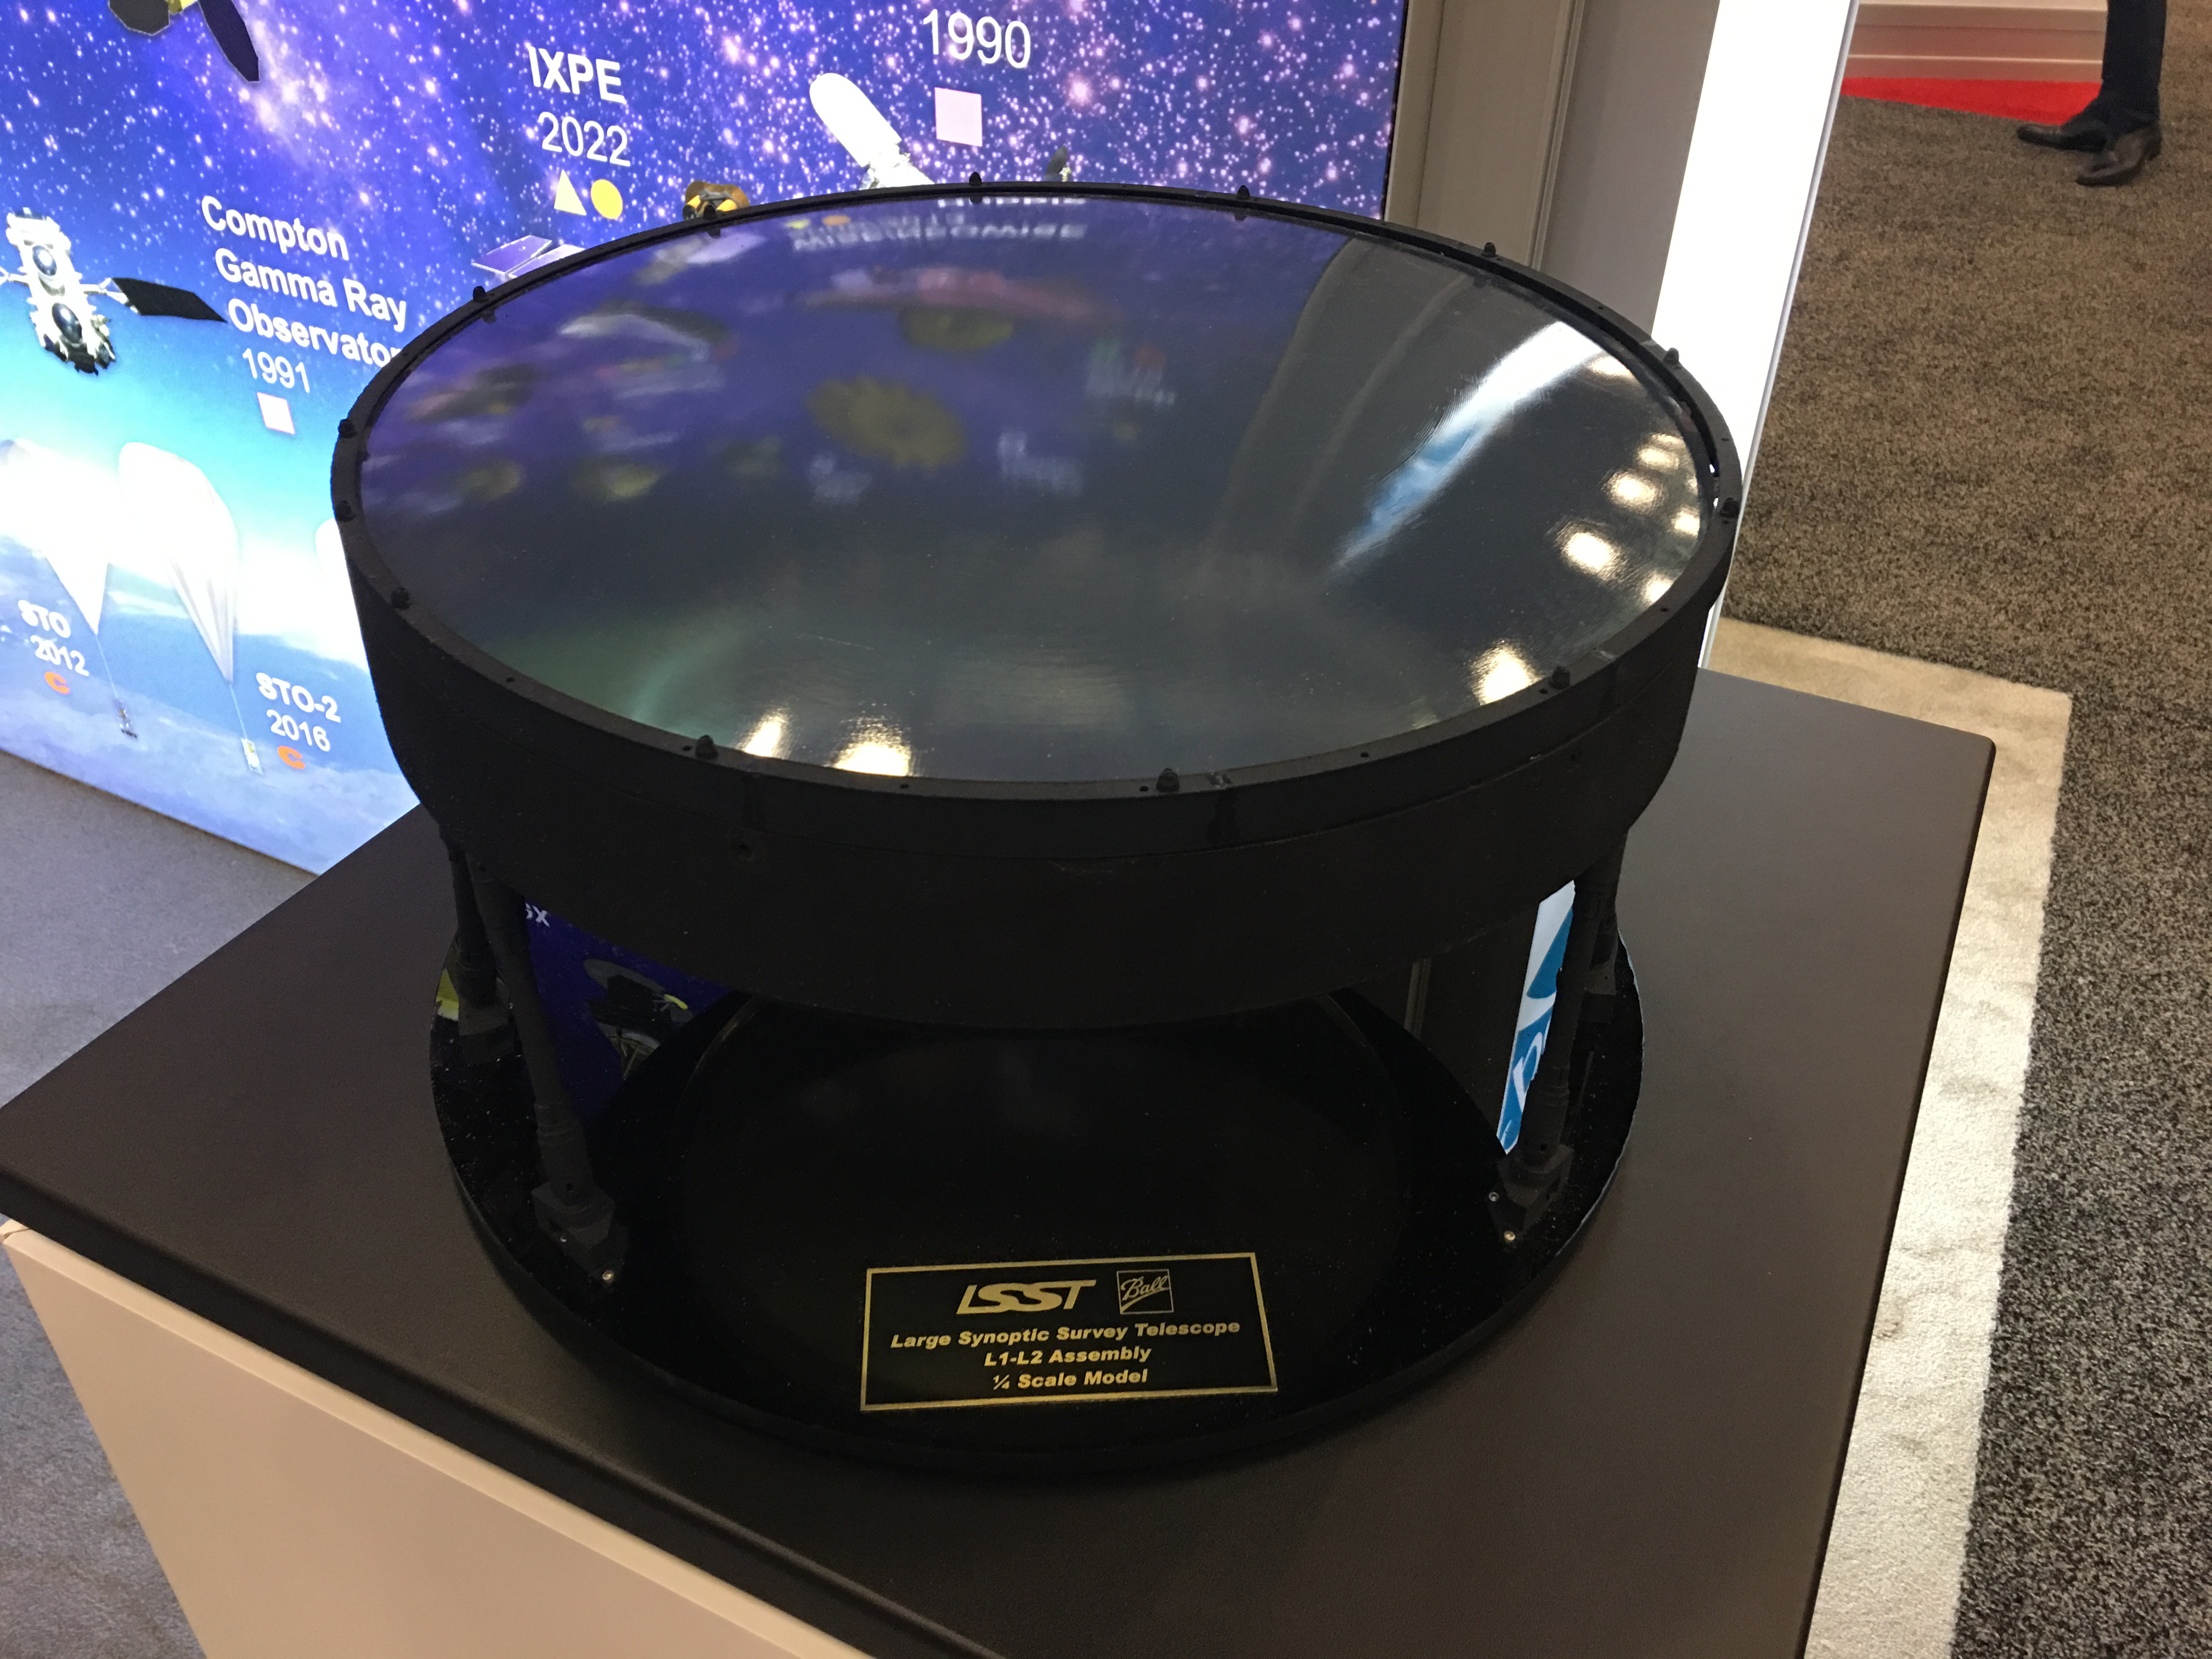

LSST L1-L2 Assembly Model

Seen at the Ball Aerospace booth at SPIE2018: Quarter-scale model of the LSST L1-L2 camera lens assembly consisting of two large refractive lenses and precision support structure.

Credit: Ball/NOIRLab/ Vera C. Rubin Observatory/ NSF/ AURA /DOE